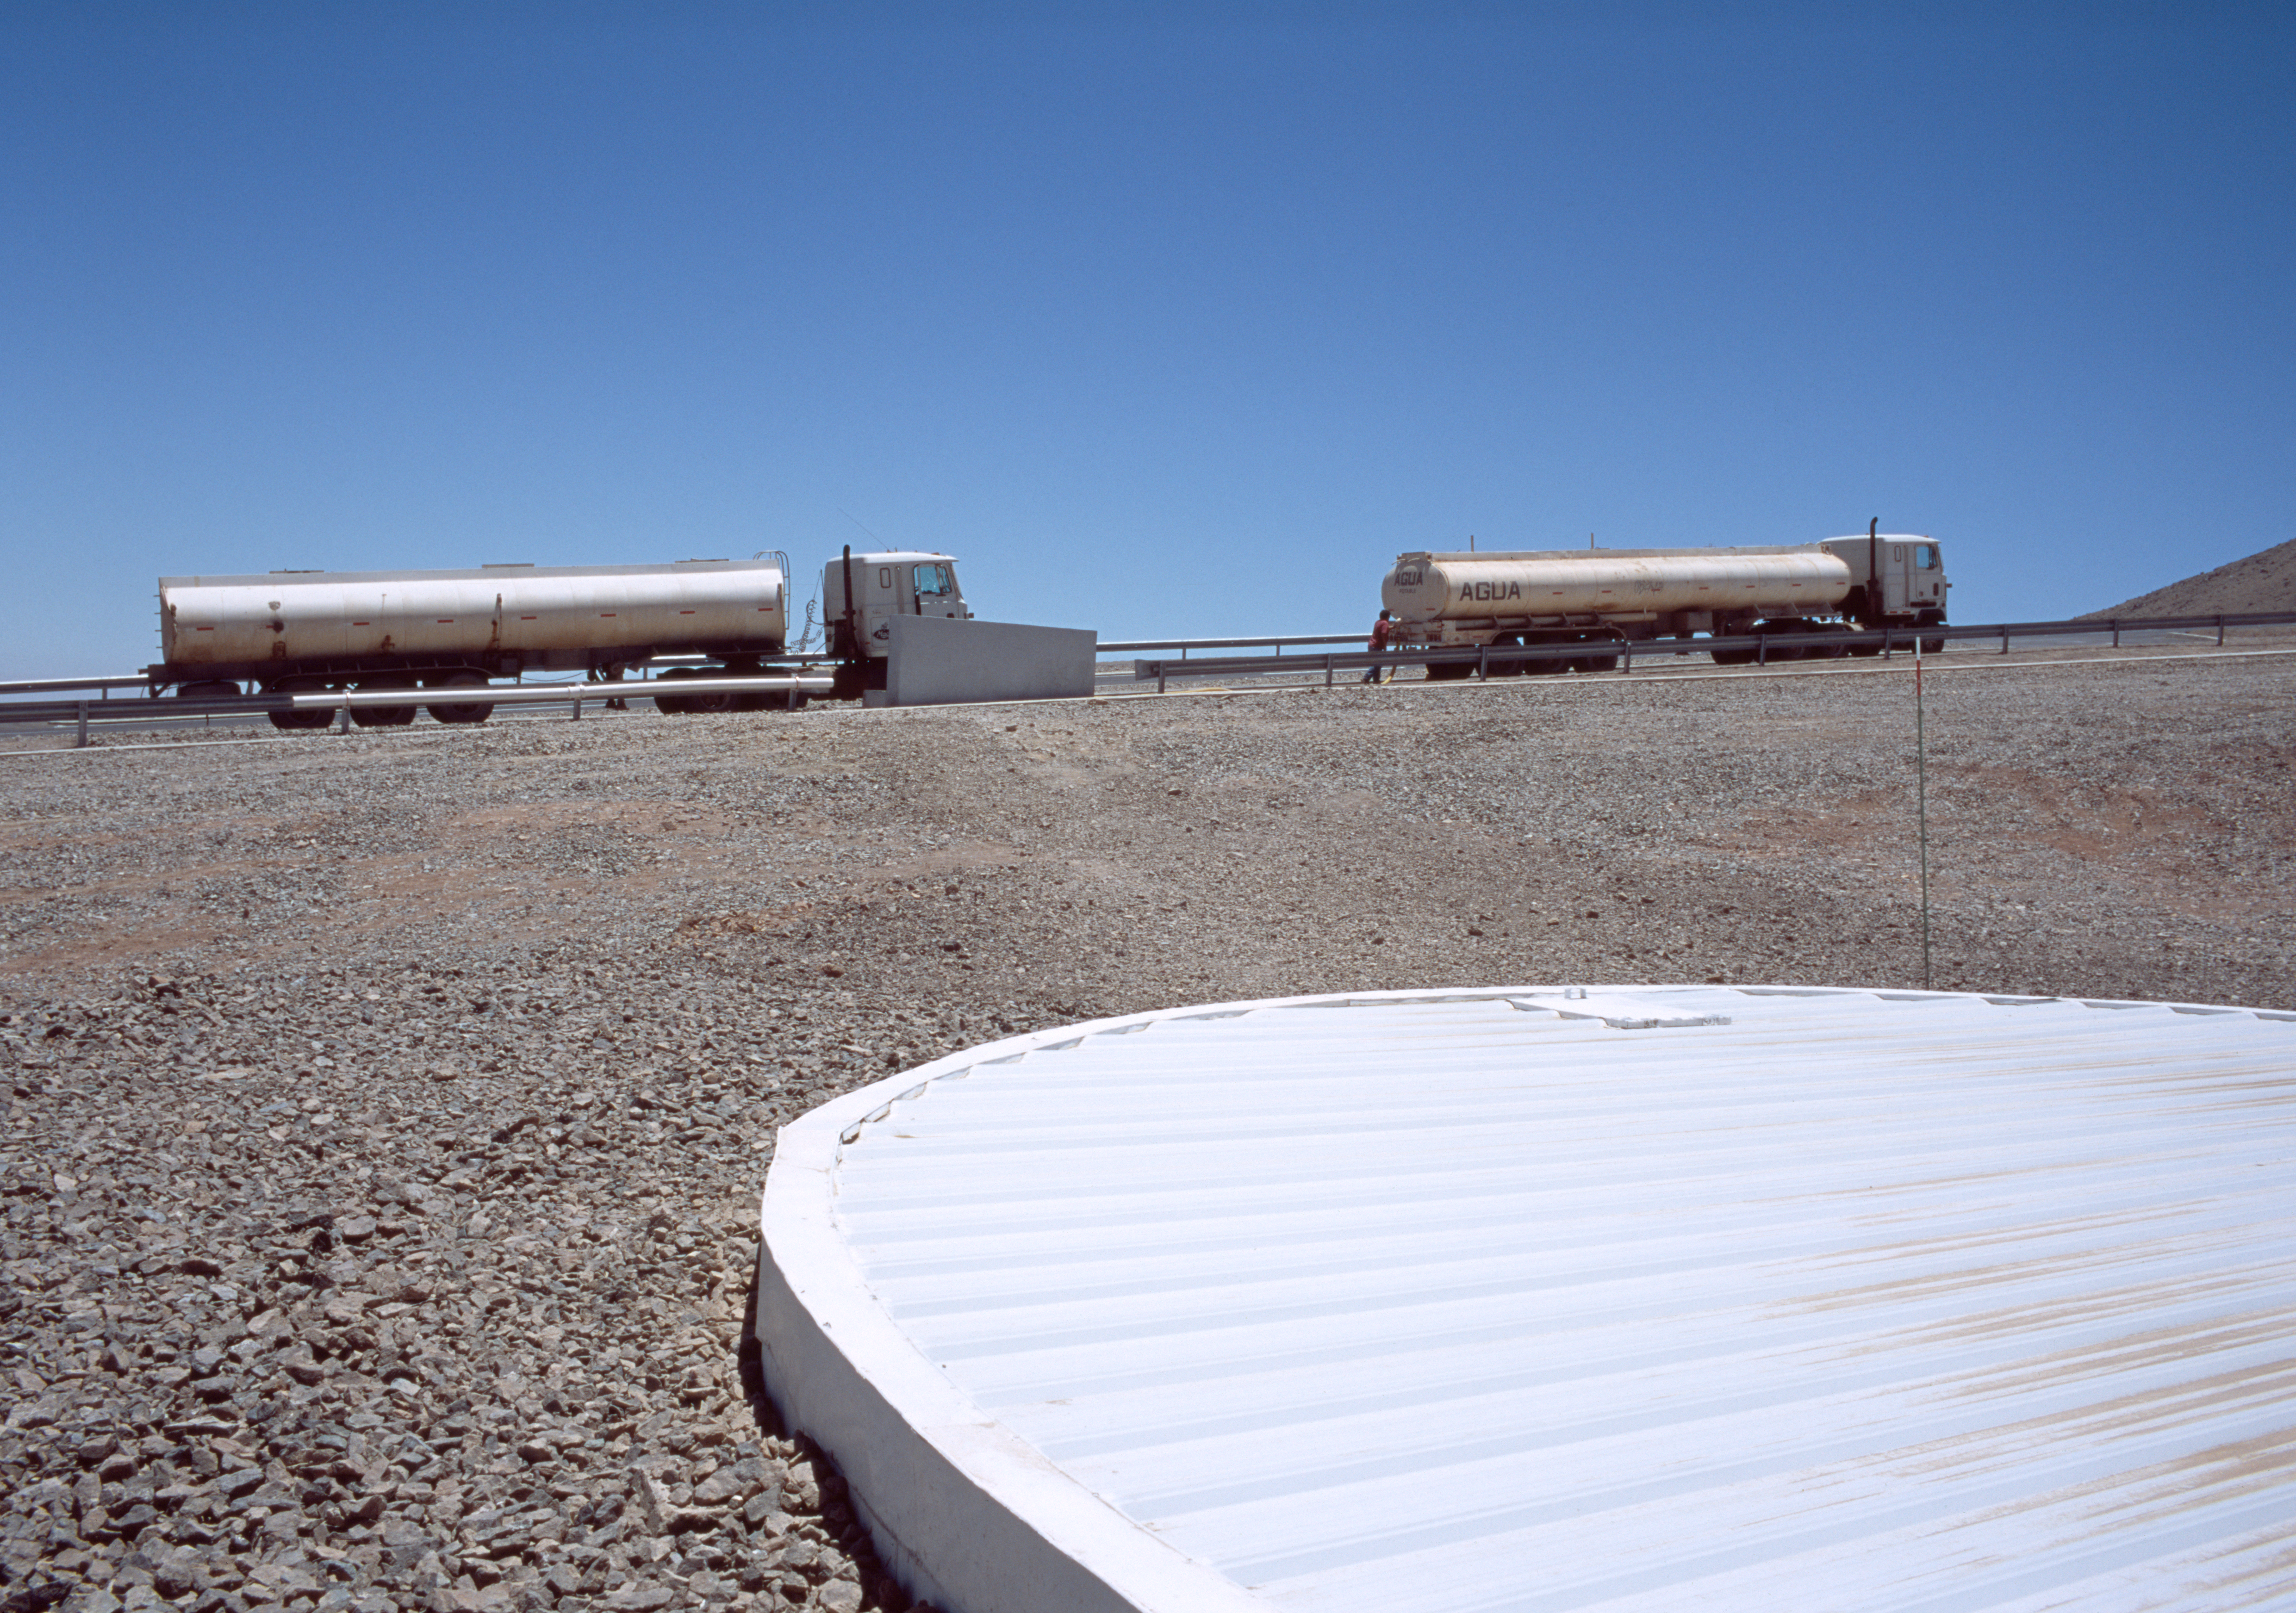

Water supply for the VLT

The Paranal Observatory is at a very remote place in the Atacama desert, one of the driest places on Earth. The next city, Antofagasta, is a one-and-a-half hours car ride away. The water supply for the Observatory is brought by big tanks from Antofagasta regularly. This picture of the water tanks was obtained in December 2004.

Credit: ESO